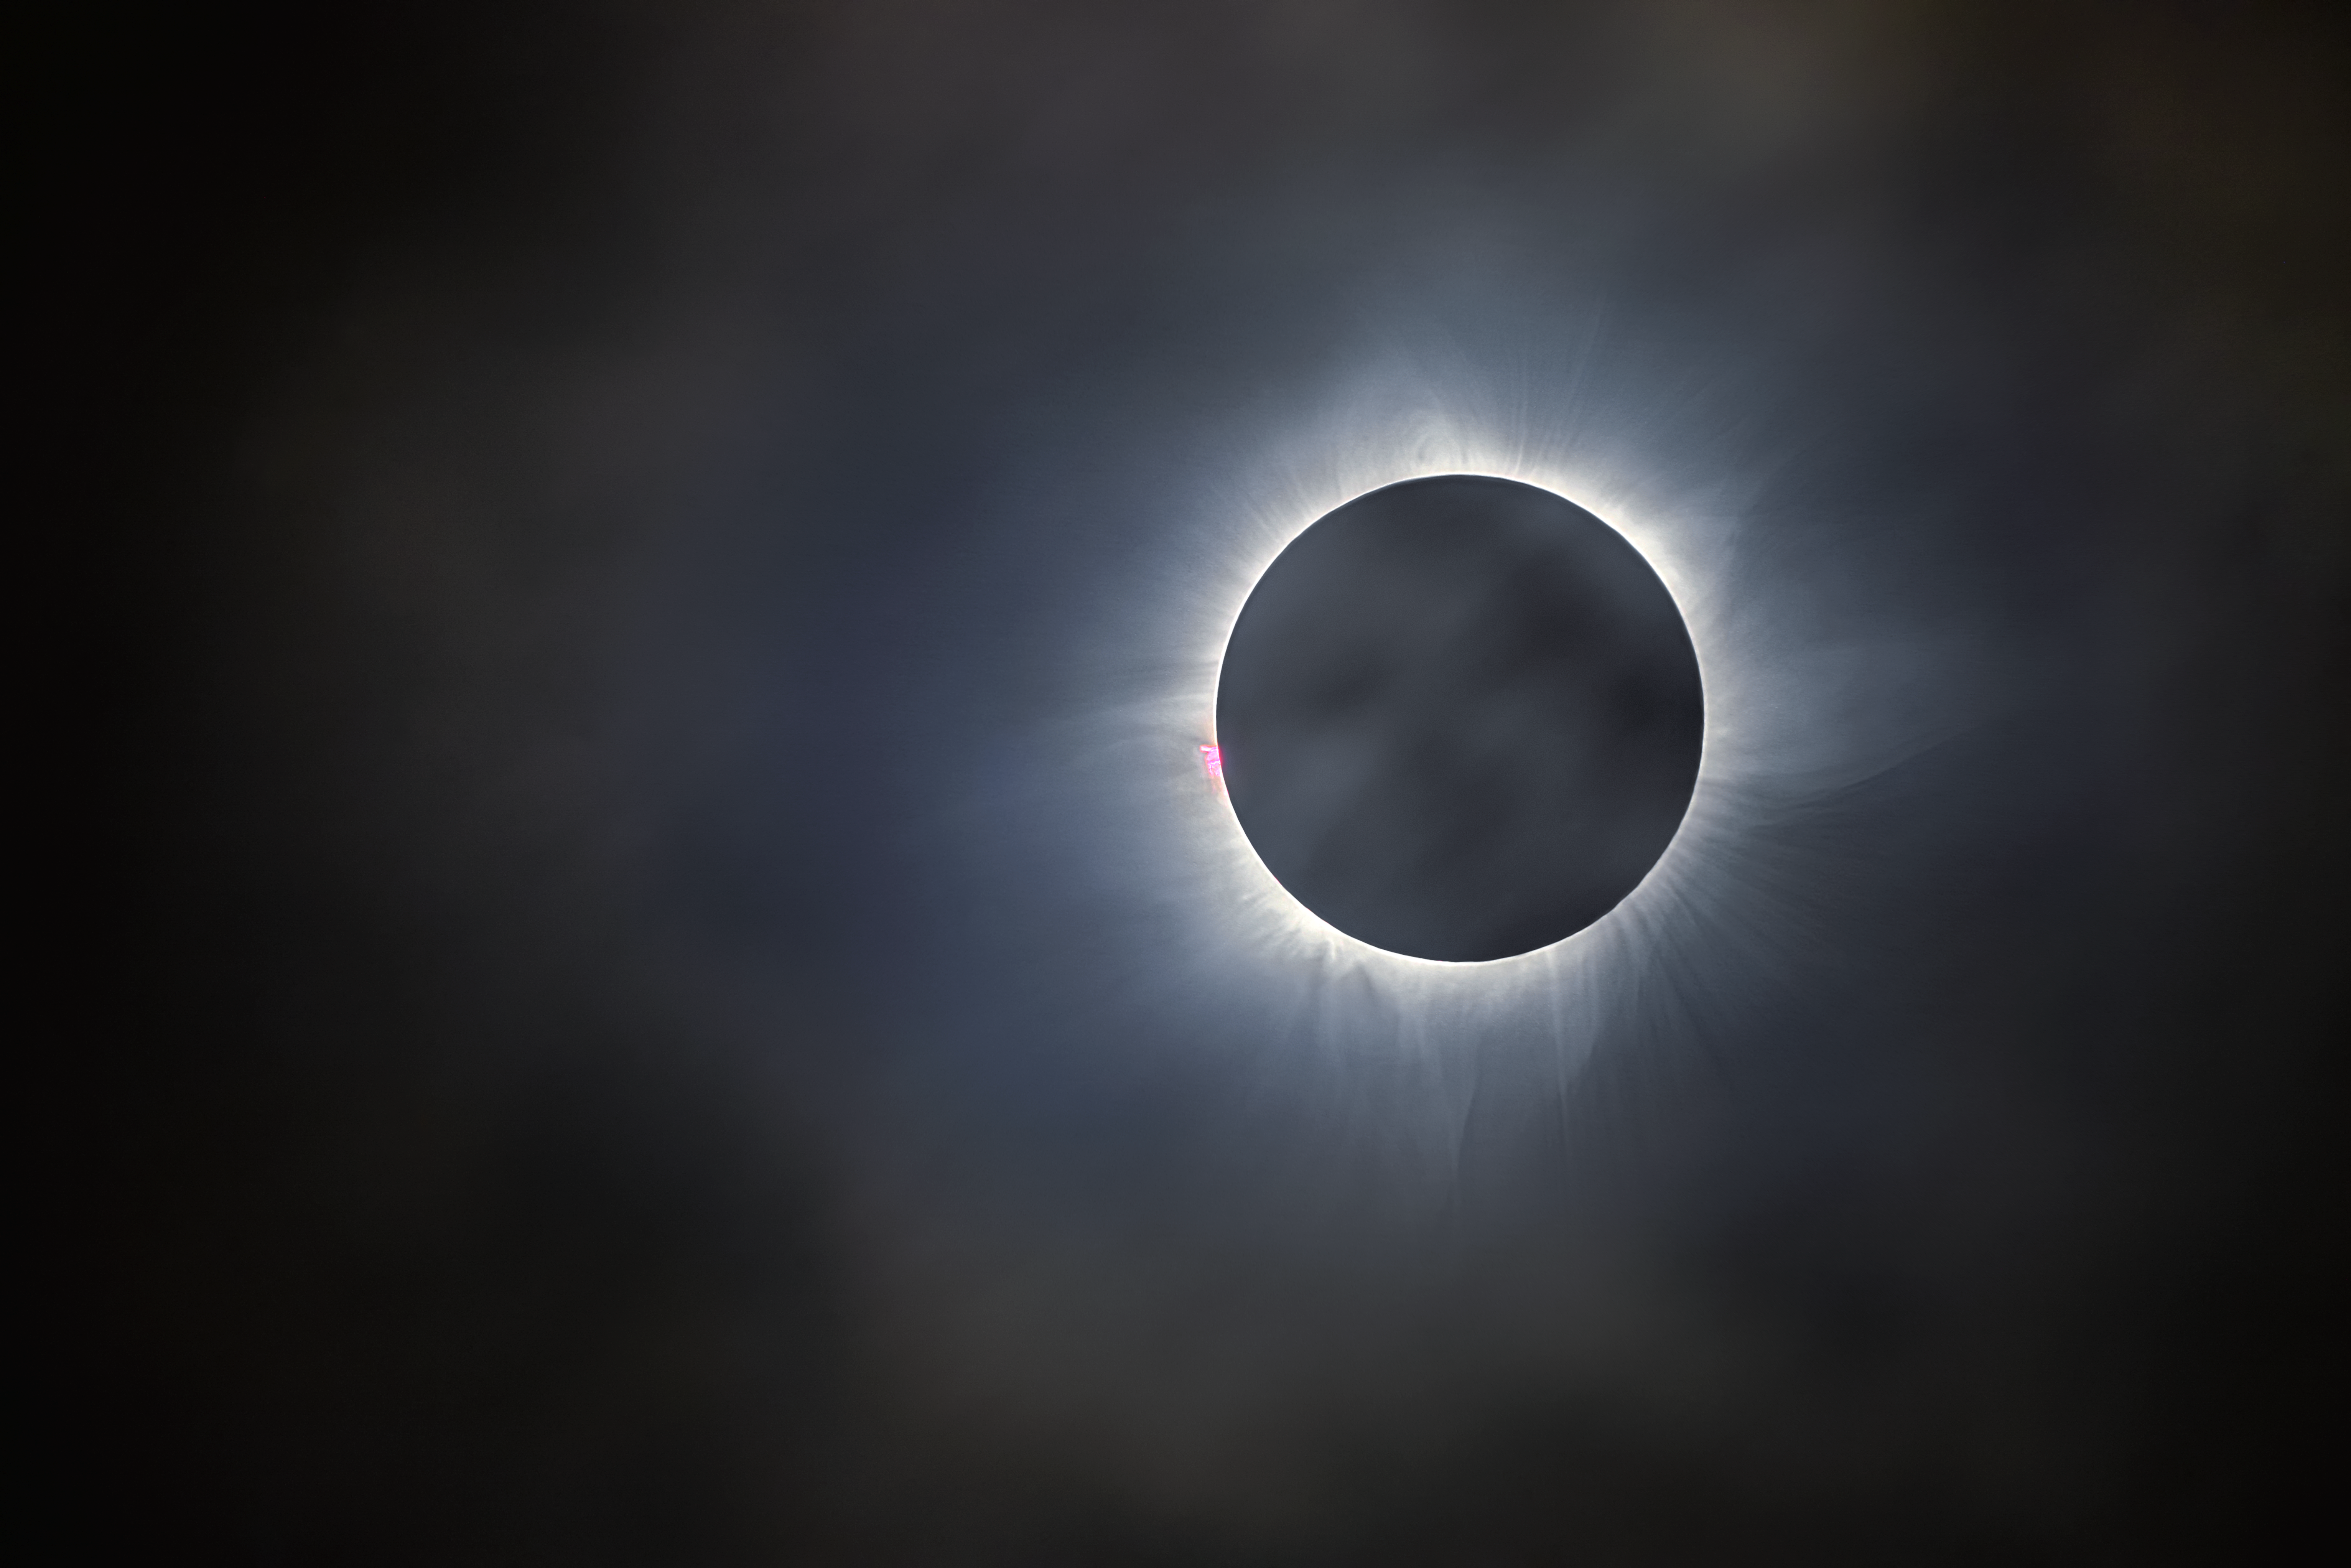

The 9 March 2016 total solar eclipse

This image shows the totally eclipsed Sun during the eclipse of 9 March 2016.

Credit: ESO/P. Horálek/Solar Wind Sherpas project